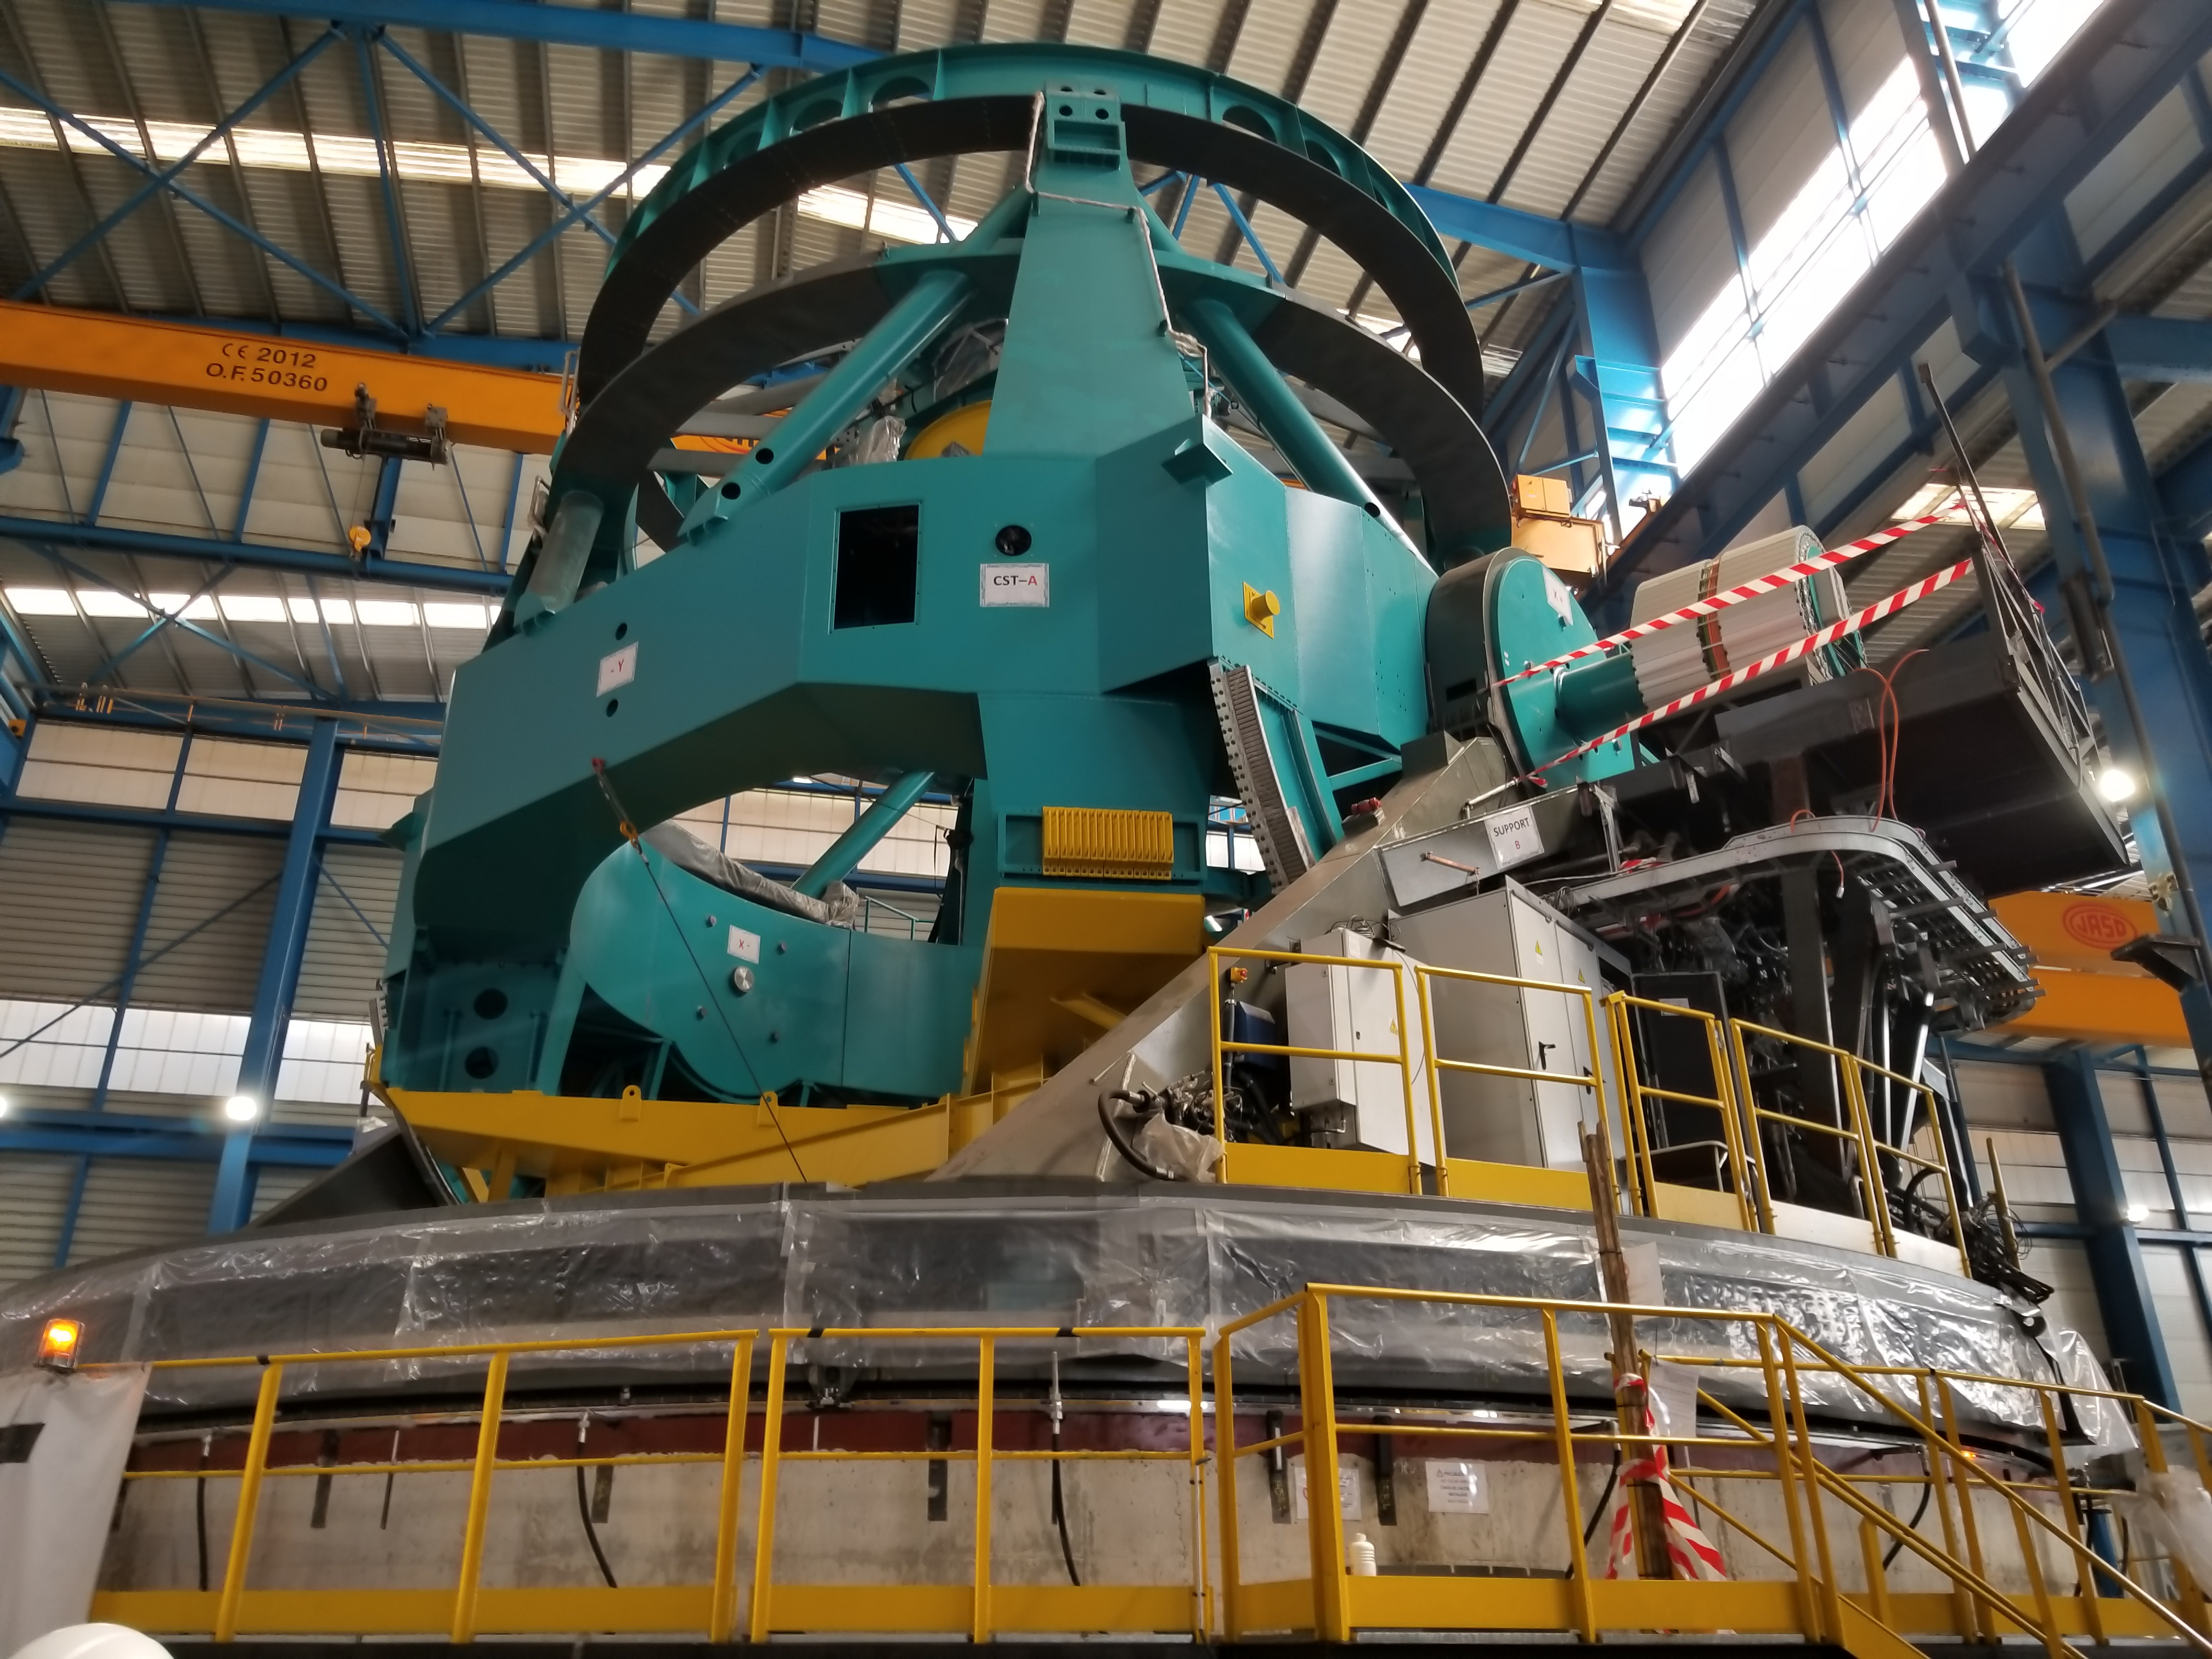

TMA Safety Review

An LSST team spent 5 days in Spain this month, conducting a thorough safety review of the Telescope Mount Assembly (TMA), at vendor Asturfeito. LSST Safety Manager Chuck Gessner, Telescope and Site Technical Manager Shawn Callahan, Senior Systems Engineer Austin Roberts, and Lead Electrical Engineer Oliver Wiecha inspected the numerous safety features included in the structure of the TMA.

Credit: Rubin Observatory/NSF/AURA